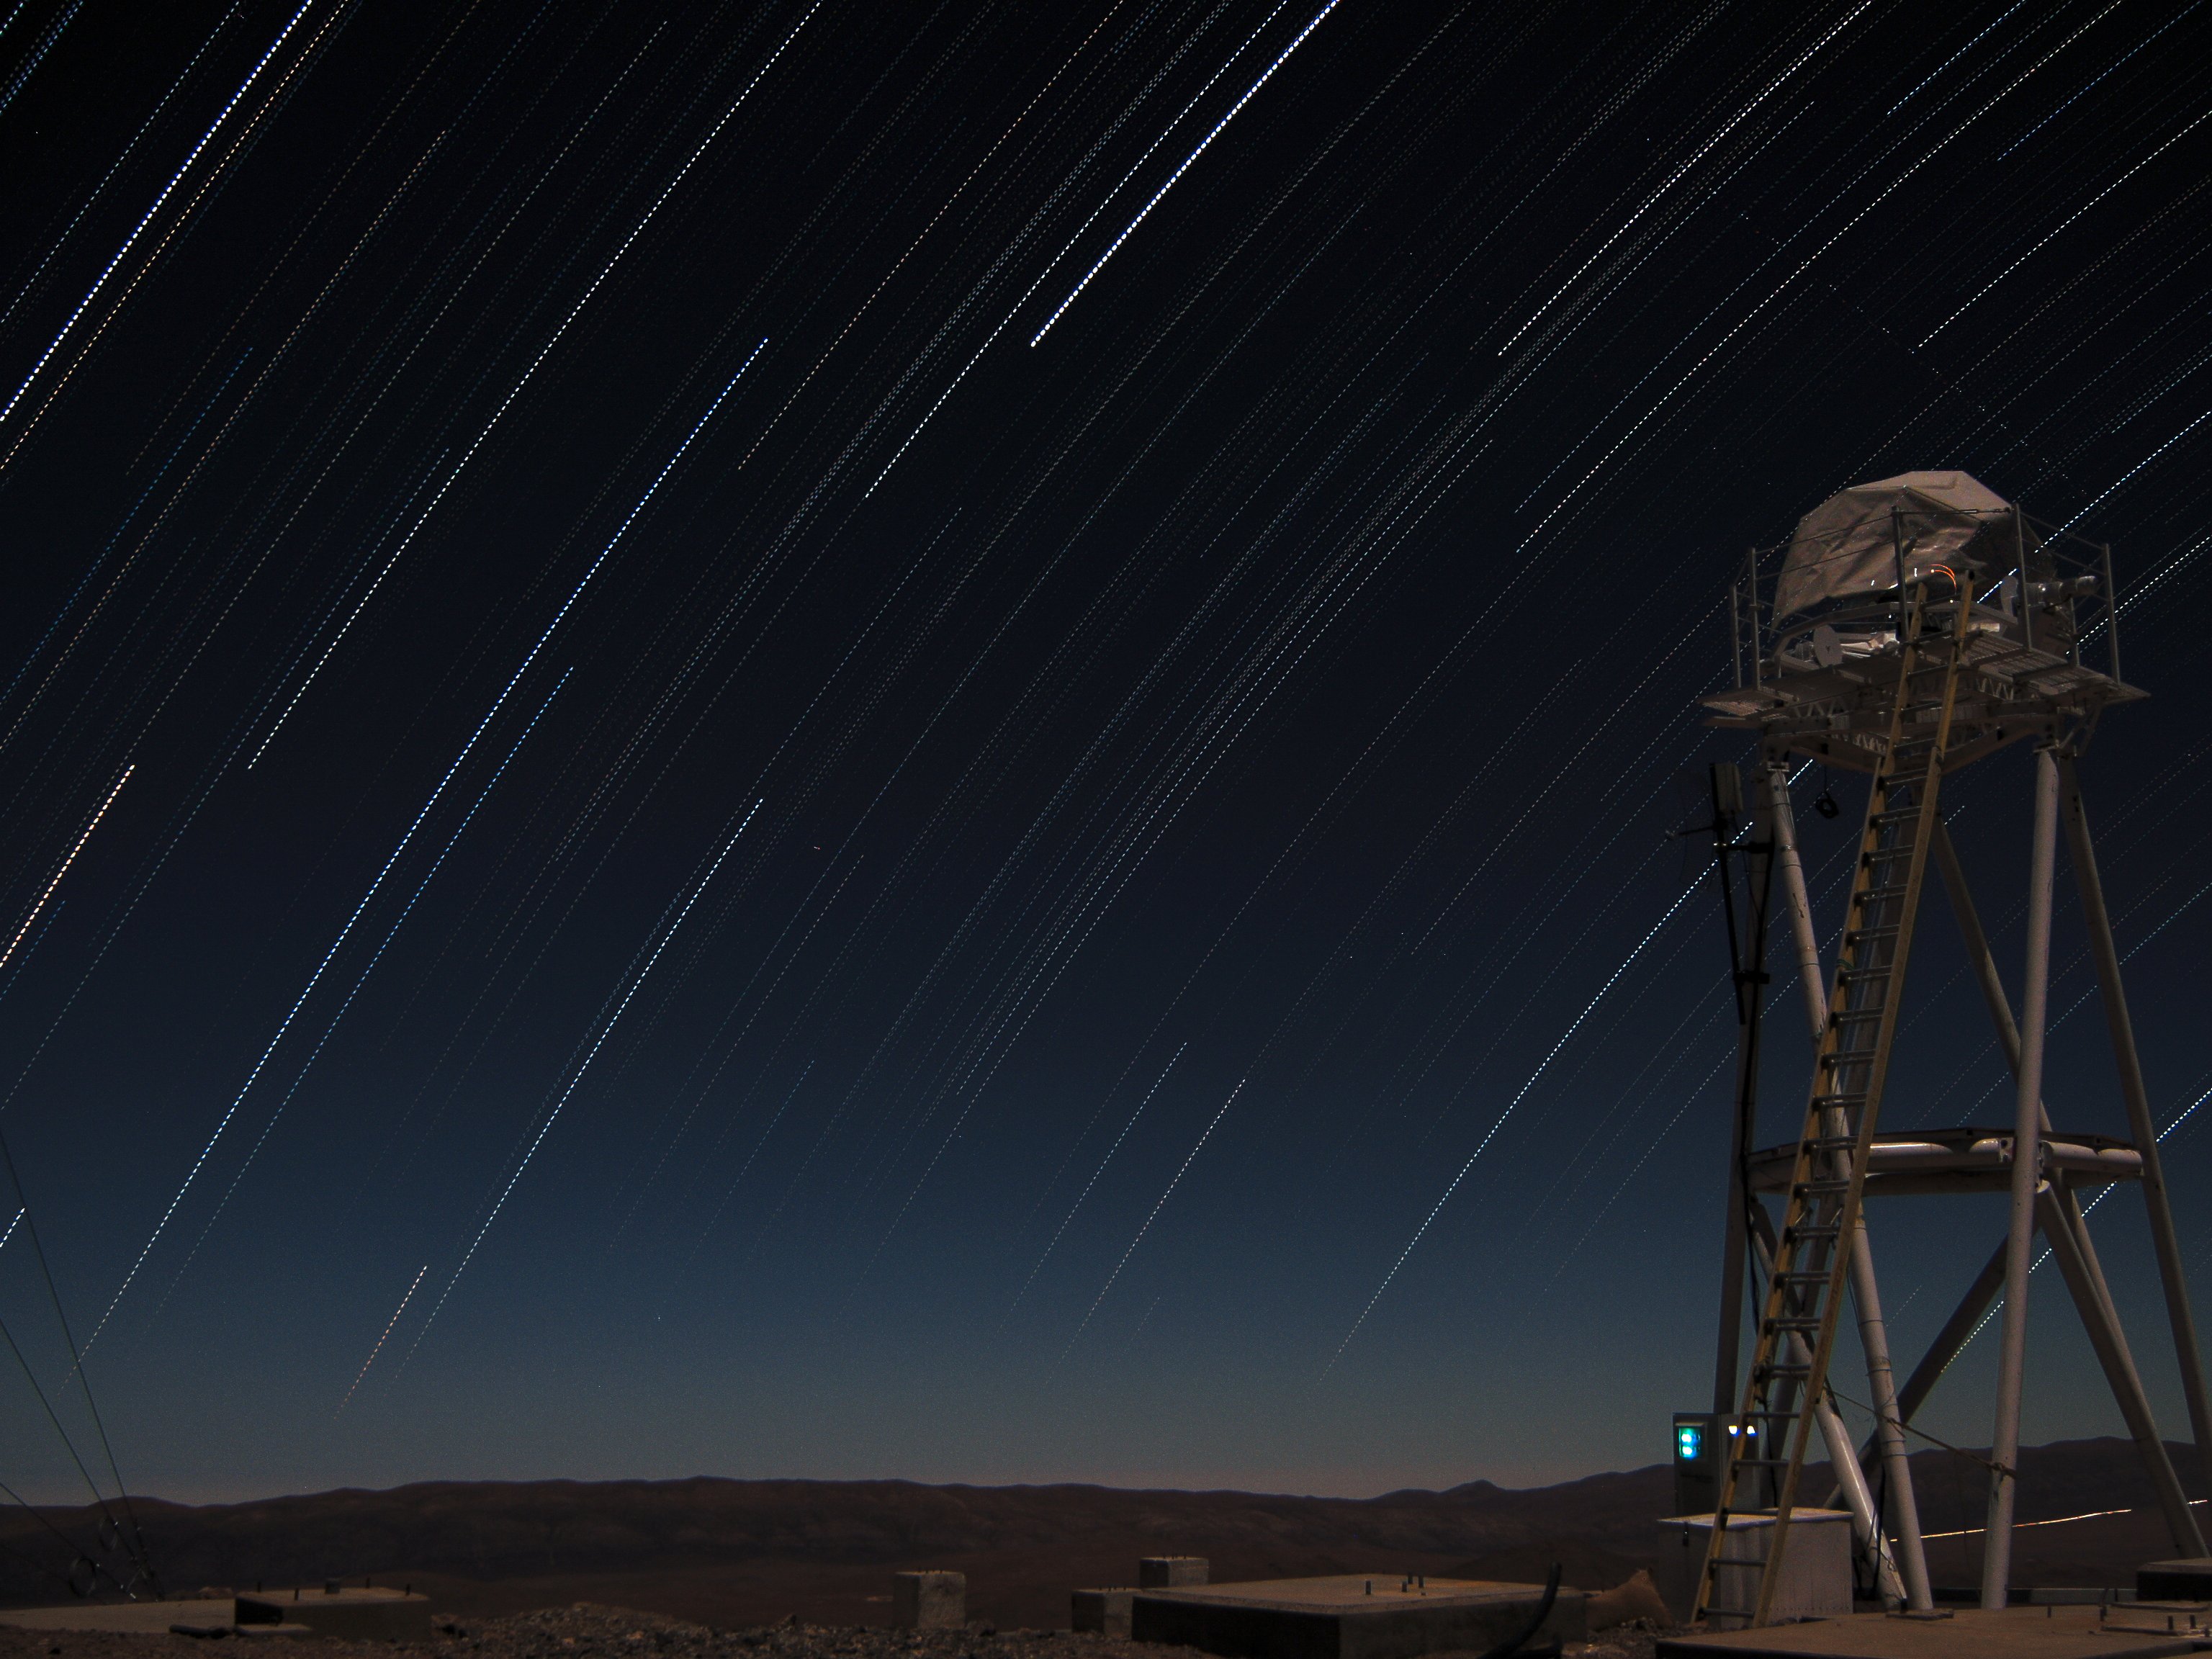

Stars trails over Armazones

Multiple-exposure picture taken looking west from the top of the 3046-metre-high Cerro Armazones, the selected site for the European Extremely Large Telescope (ELT). Because of the rotation of the Earth, the night sky is seen as it rotates around the southern celestial pole. As a result of this movement, the stars describe dotted trails when a series of exposures is combined. On the right of the image is the Differential Image Motion Monitor (DIMM), used to measure the atmospheric seeing.

Credit: F. Char/ESO